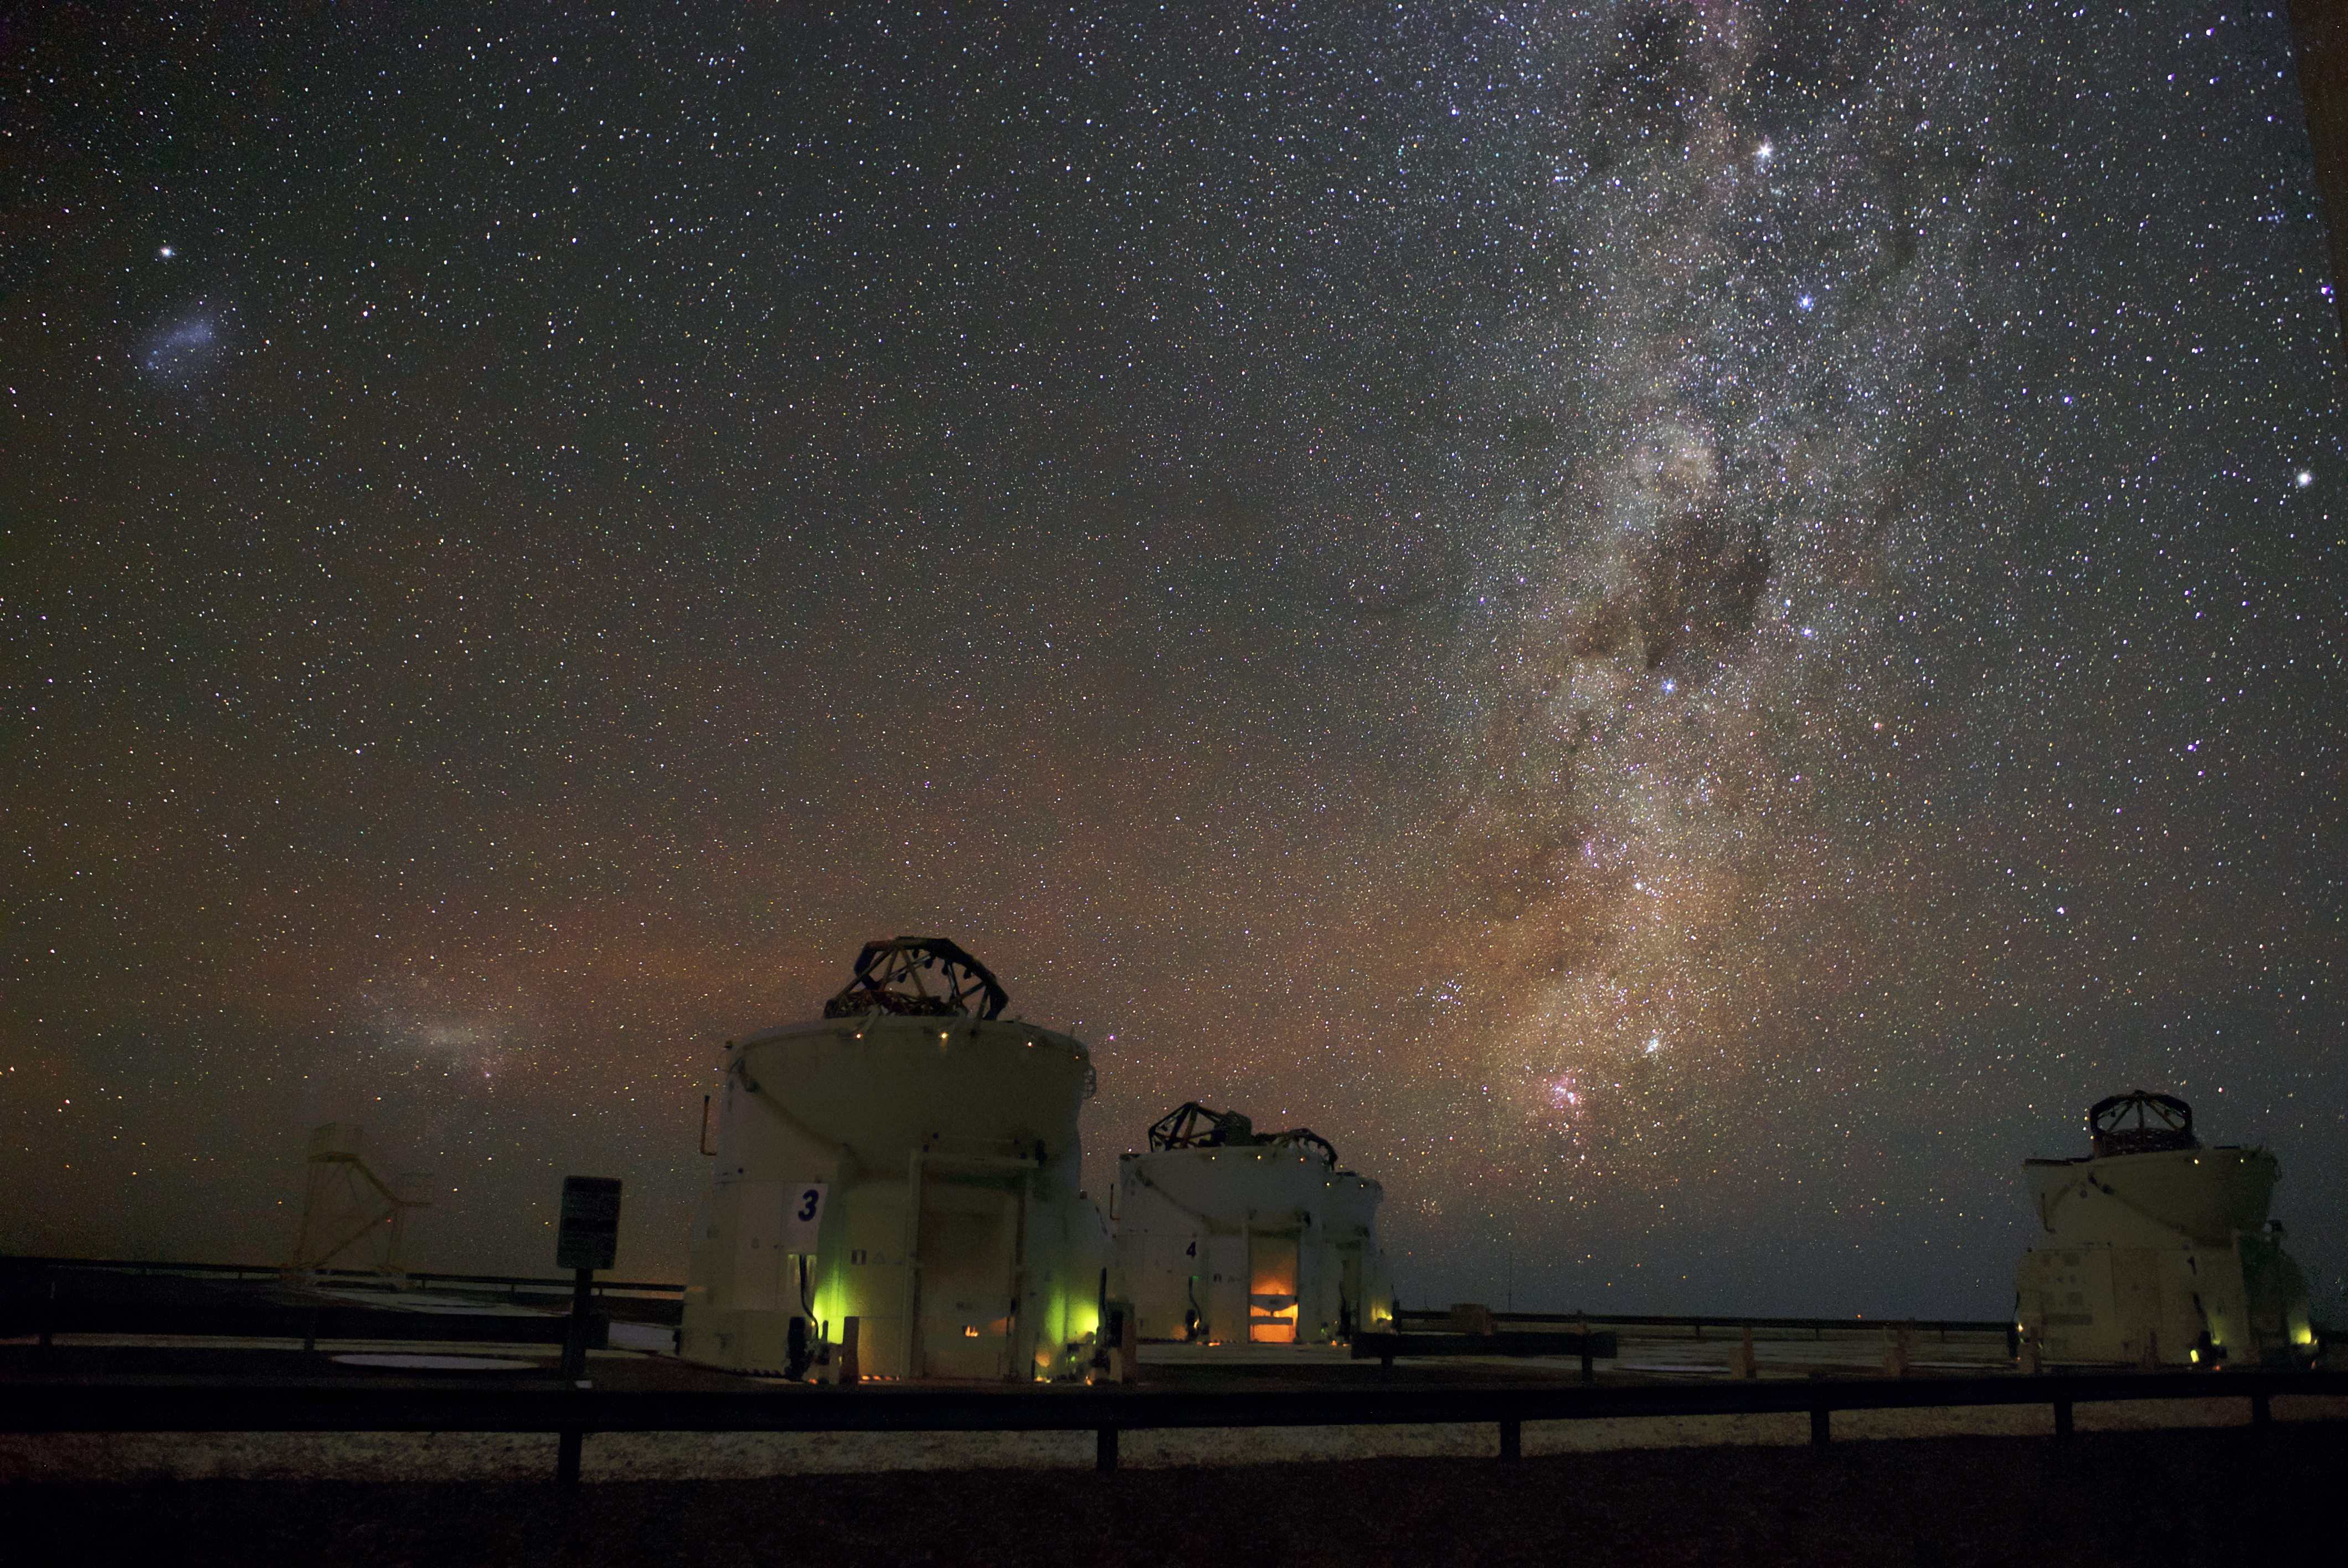

AT the Universe

The Milky Way is visible as a bright band across the sky above ESO’s Paranal Observatory, the home of the Very Large Telescope (VLT). The VLT is the world’s most advanced optical instrument, and can see objects that are four billion times fainter than what can be seen with the unaided eye, meaning it is well placed to make the most of Paranal’s remarkably clear skies. Also pictured are three of the VLT's Auxiliary Telescopes (ATs), which allow the VLT to be transformed into the VLT Interferometer (VLTI), to study the Universe in even greater detail.

Credit: ESO/Daniele Gasparri (www.astroatacama.com)